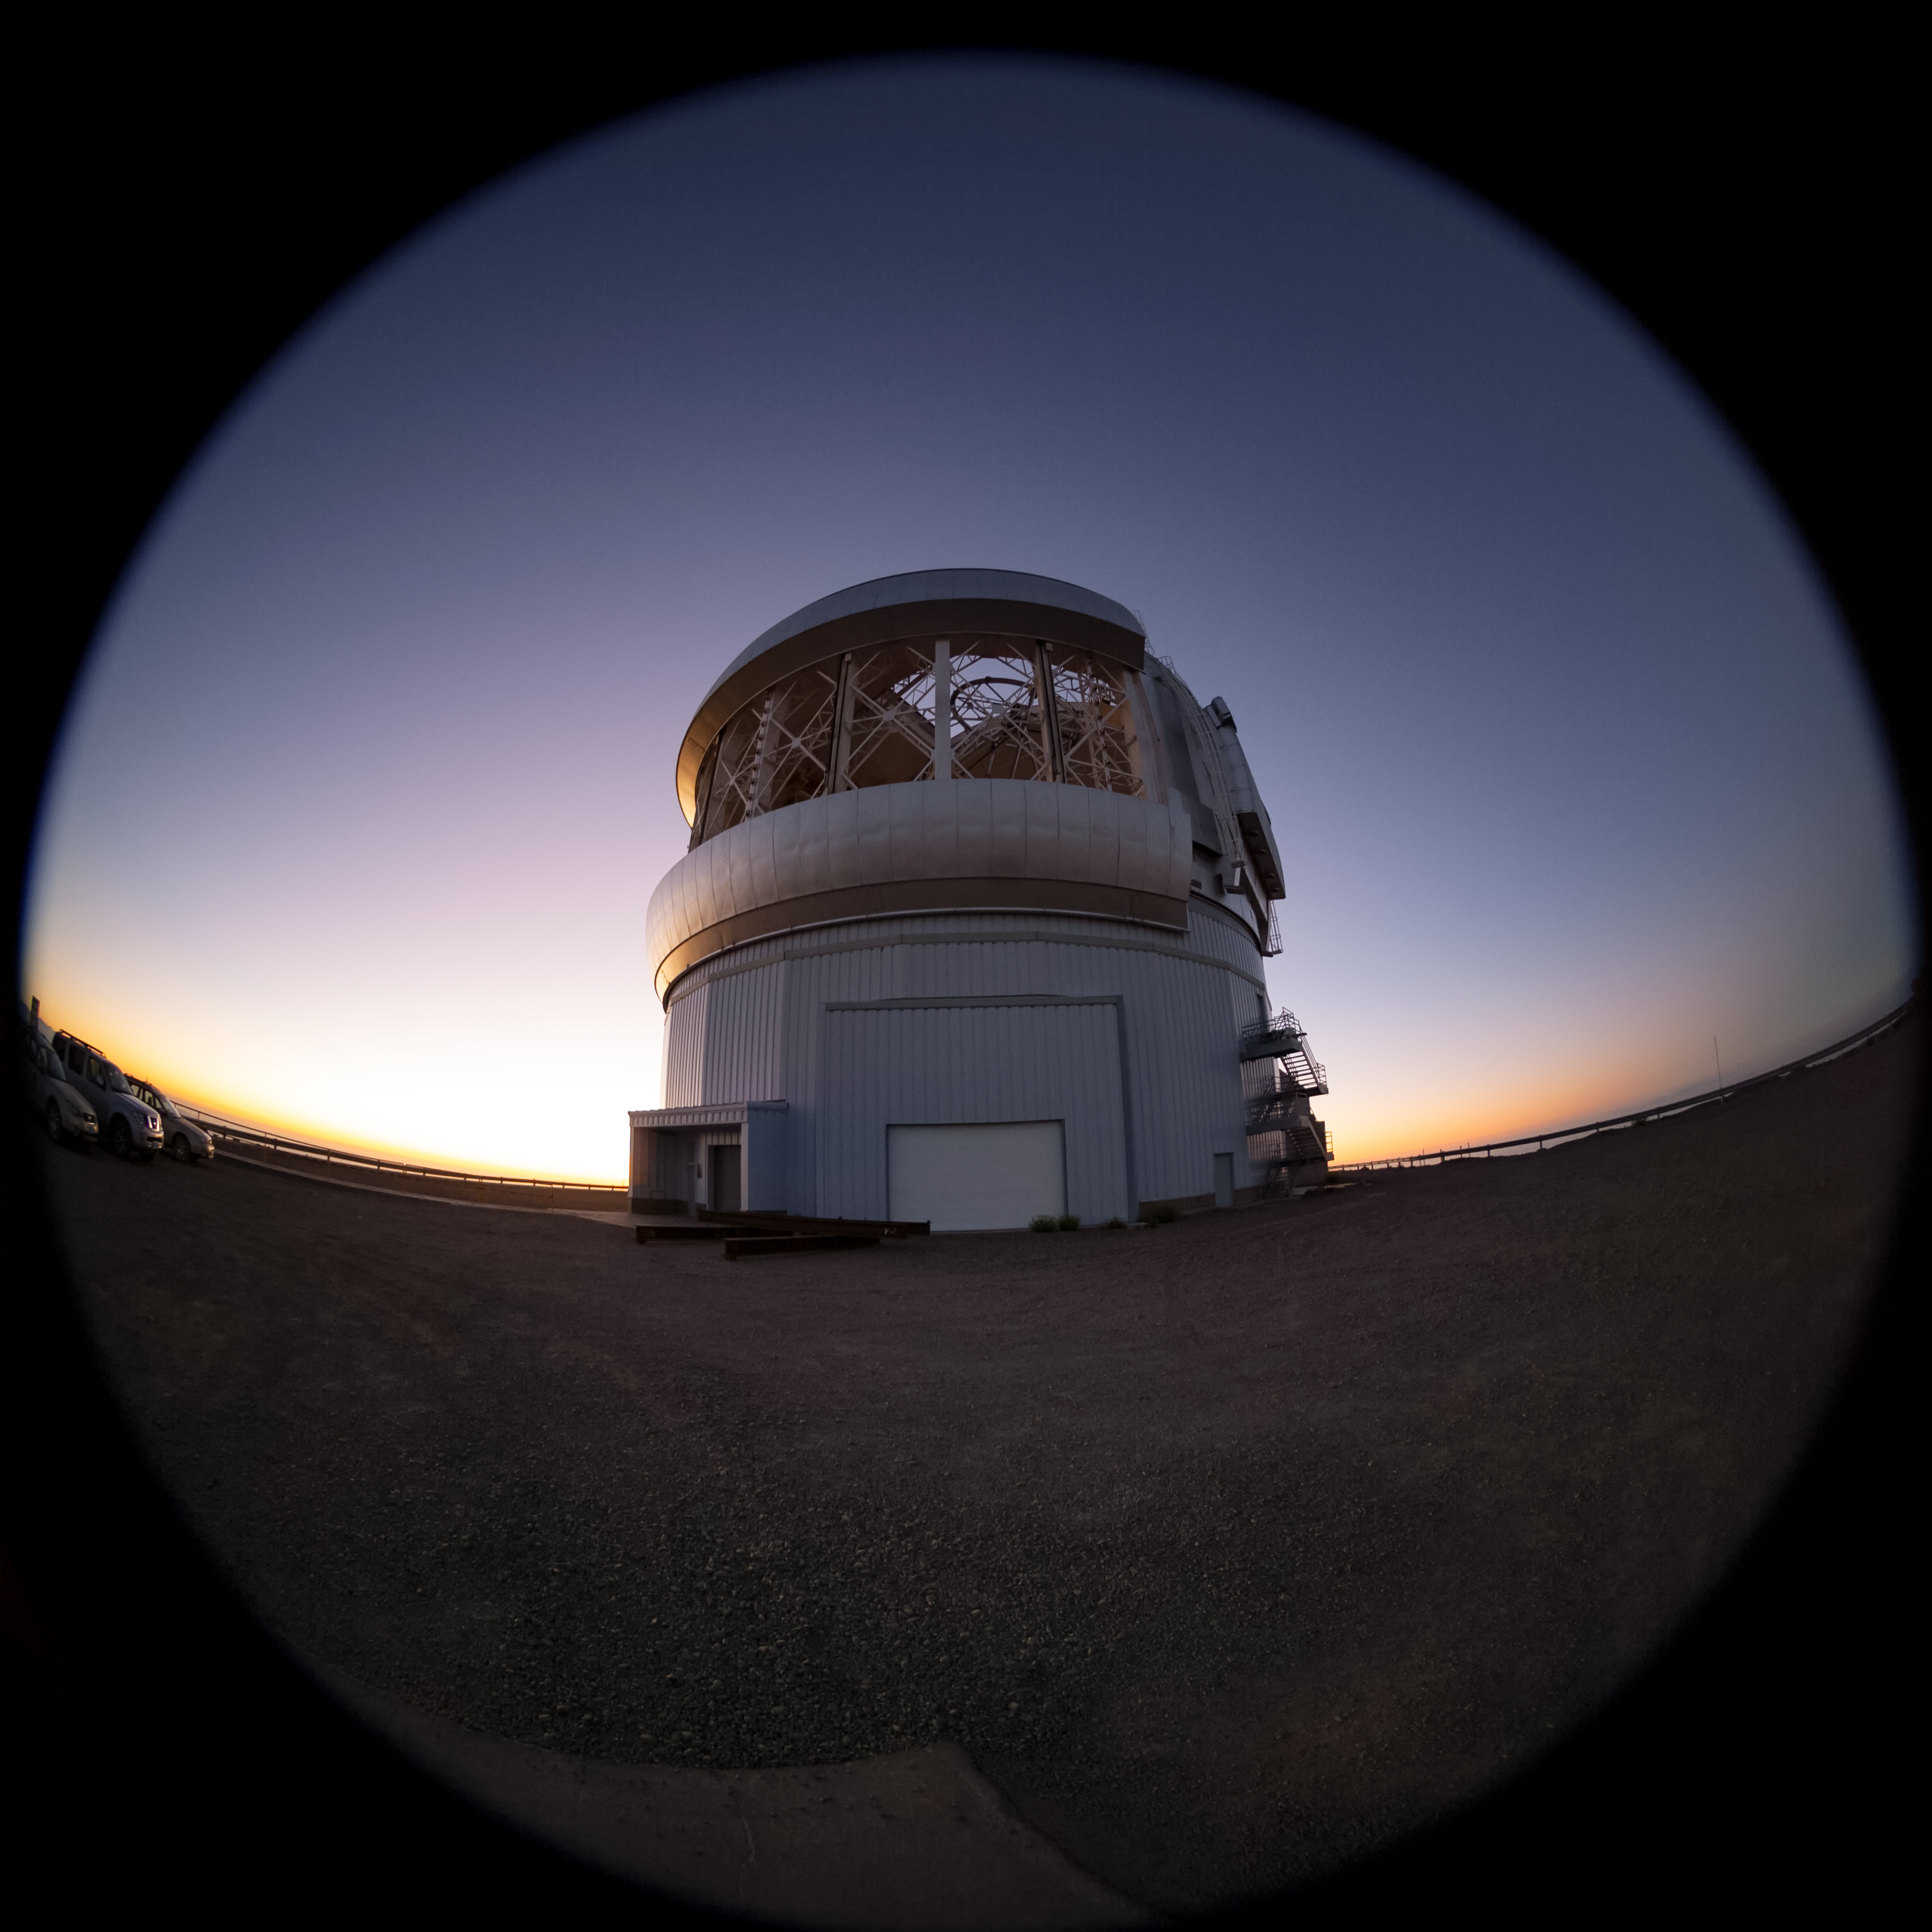

Fish-eye view of Gemini South

Fish-eye view of Gemini South.

Credit: International Gemini Observatory/NOIRLab/NSF/AURA/M. Paredes